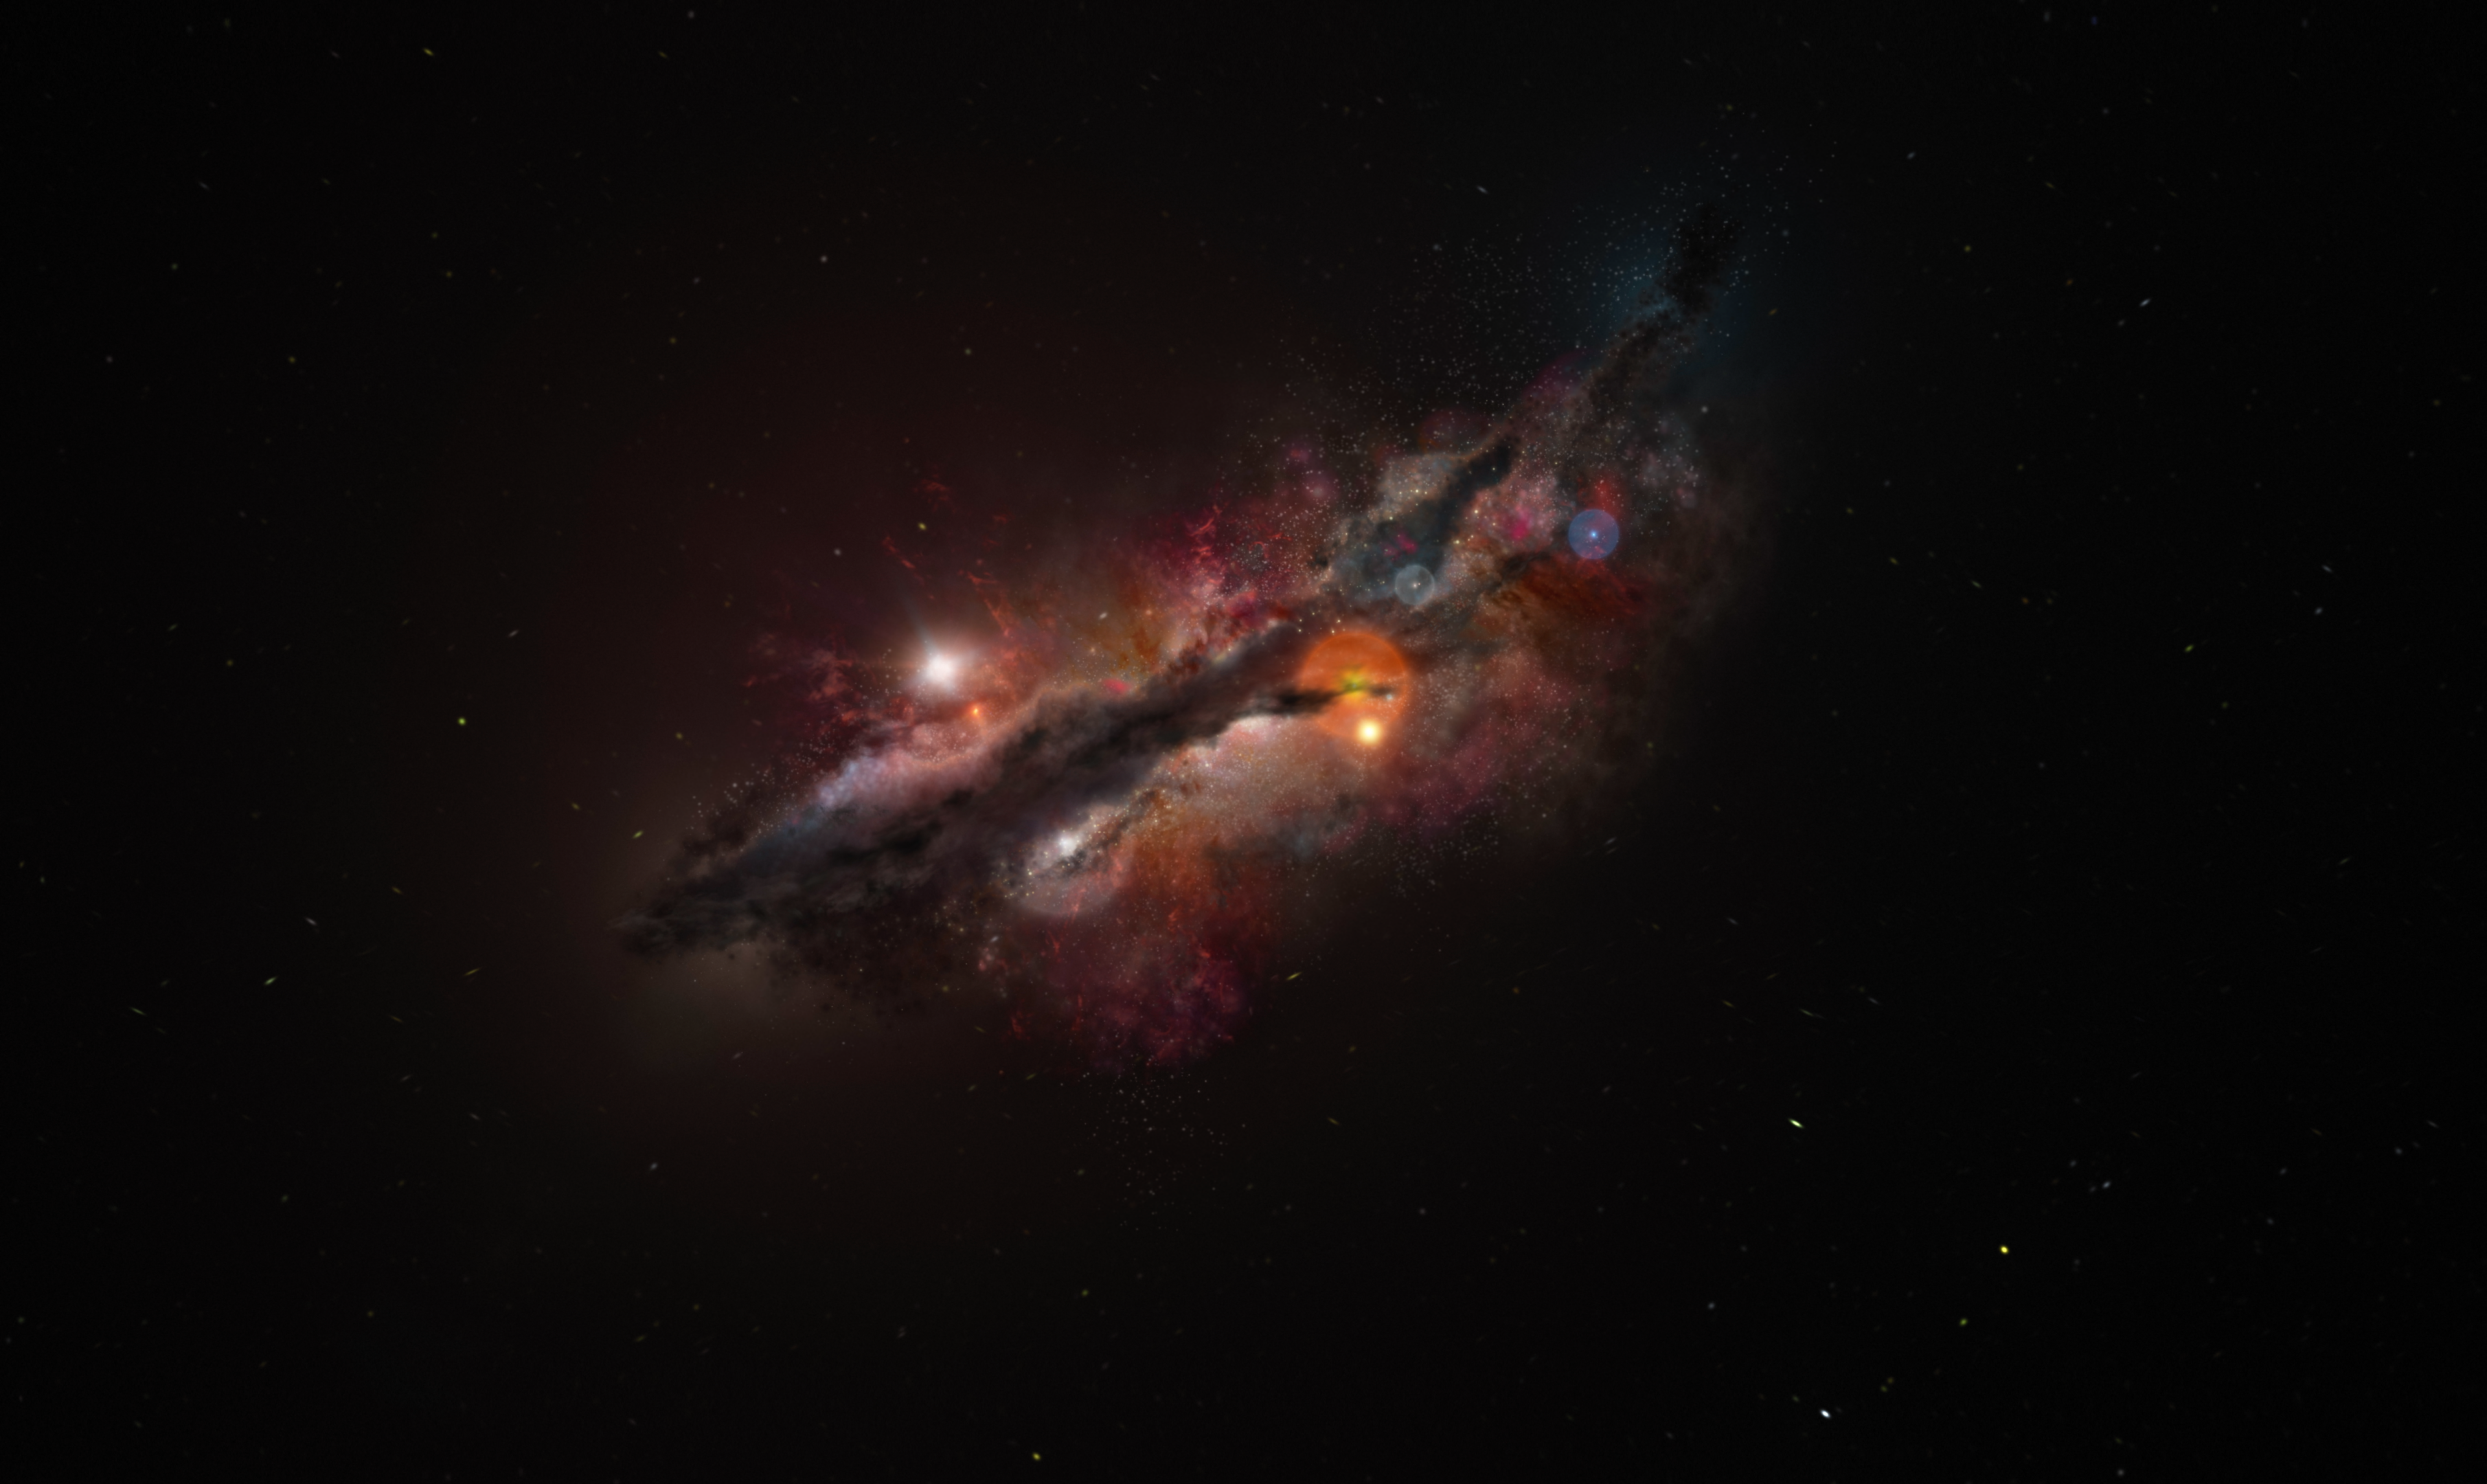

Artist’s impression of JADES-GS-z14-0

This is an artist’s impression of JADES-GS-z14-0, which as of today is the most distant confirmed galaxy. Galaxies in the early Universe tend to be clumpy and irregular. Supernova explosions in this galaxy would have spread heavy elements forged inside stars, like oxygen, which has been now detected with the Atacama Large Millimeter/submillimeter Array (ALMA).

Credit: ALMA (ESO/NAOJ/NRAO)